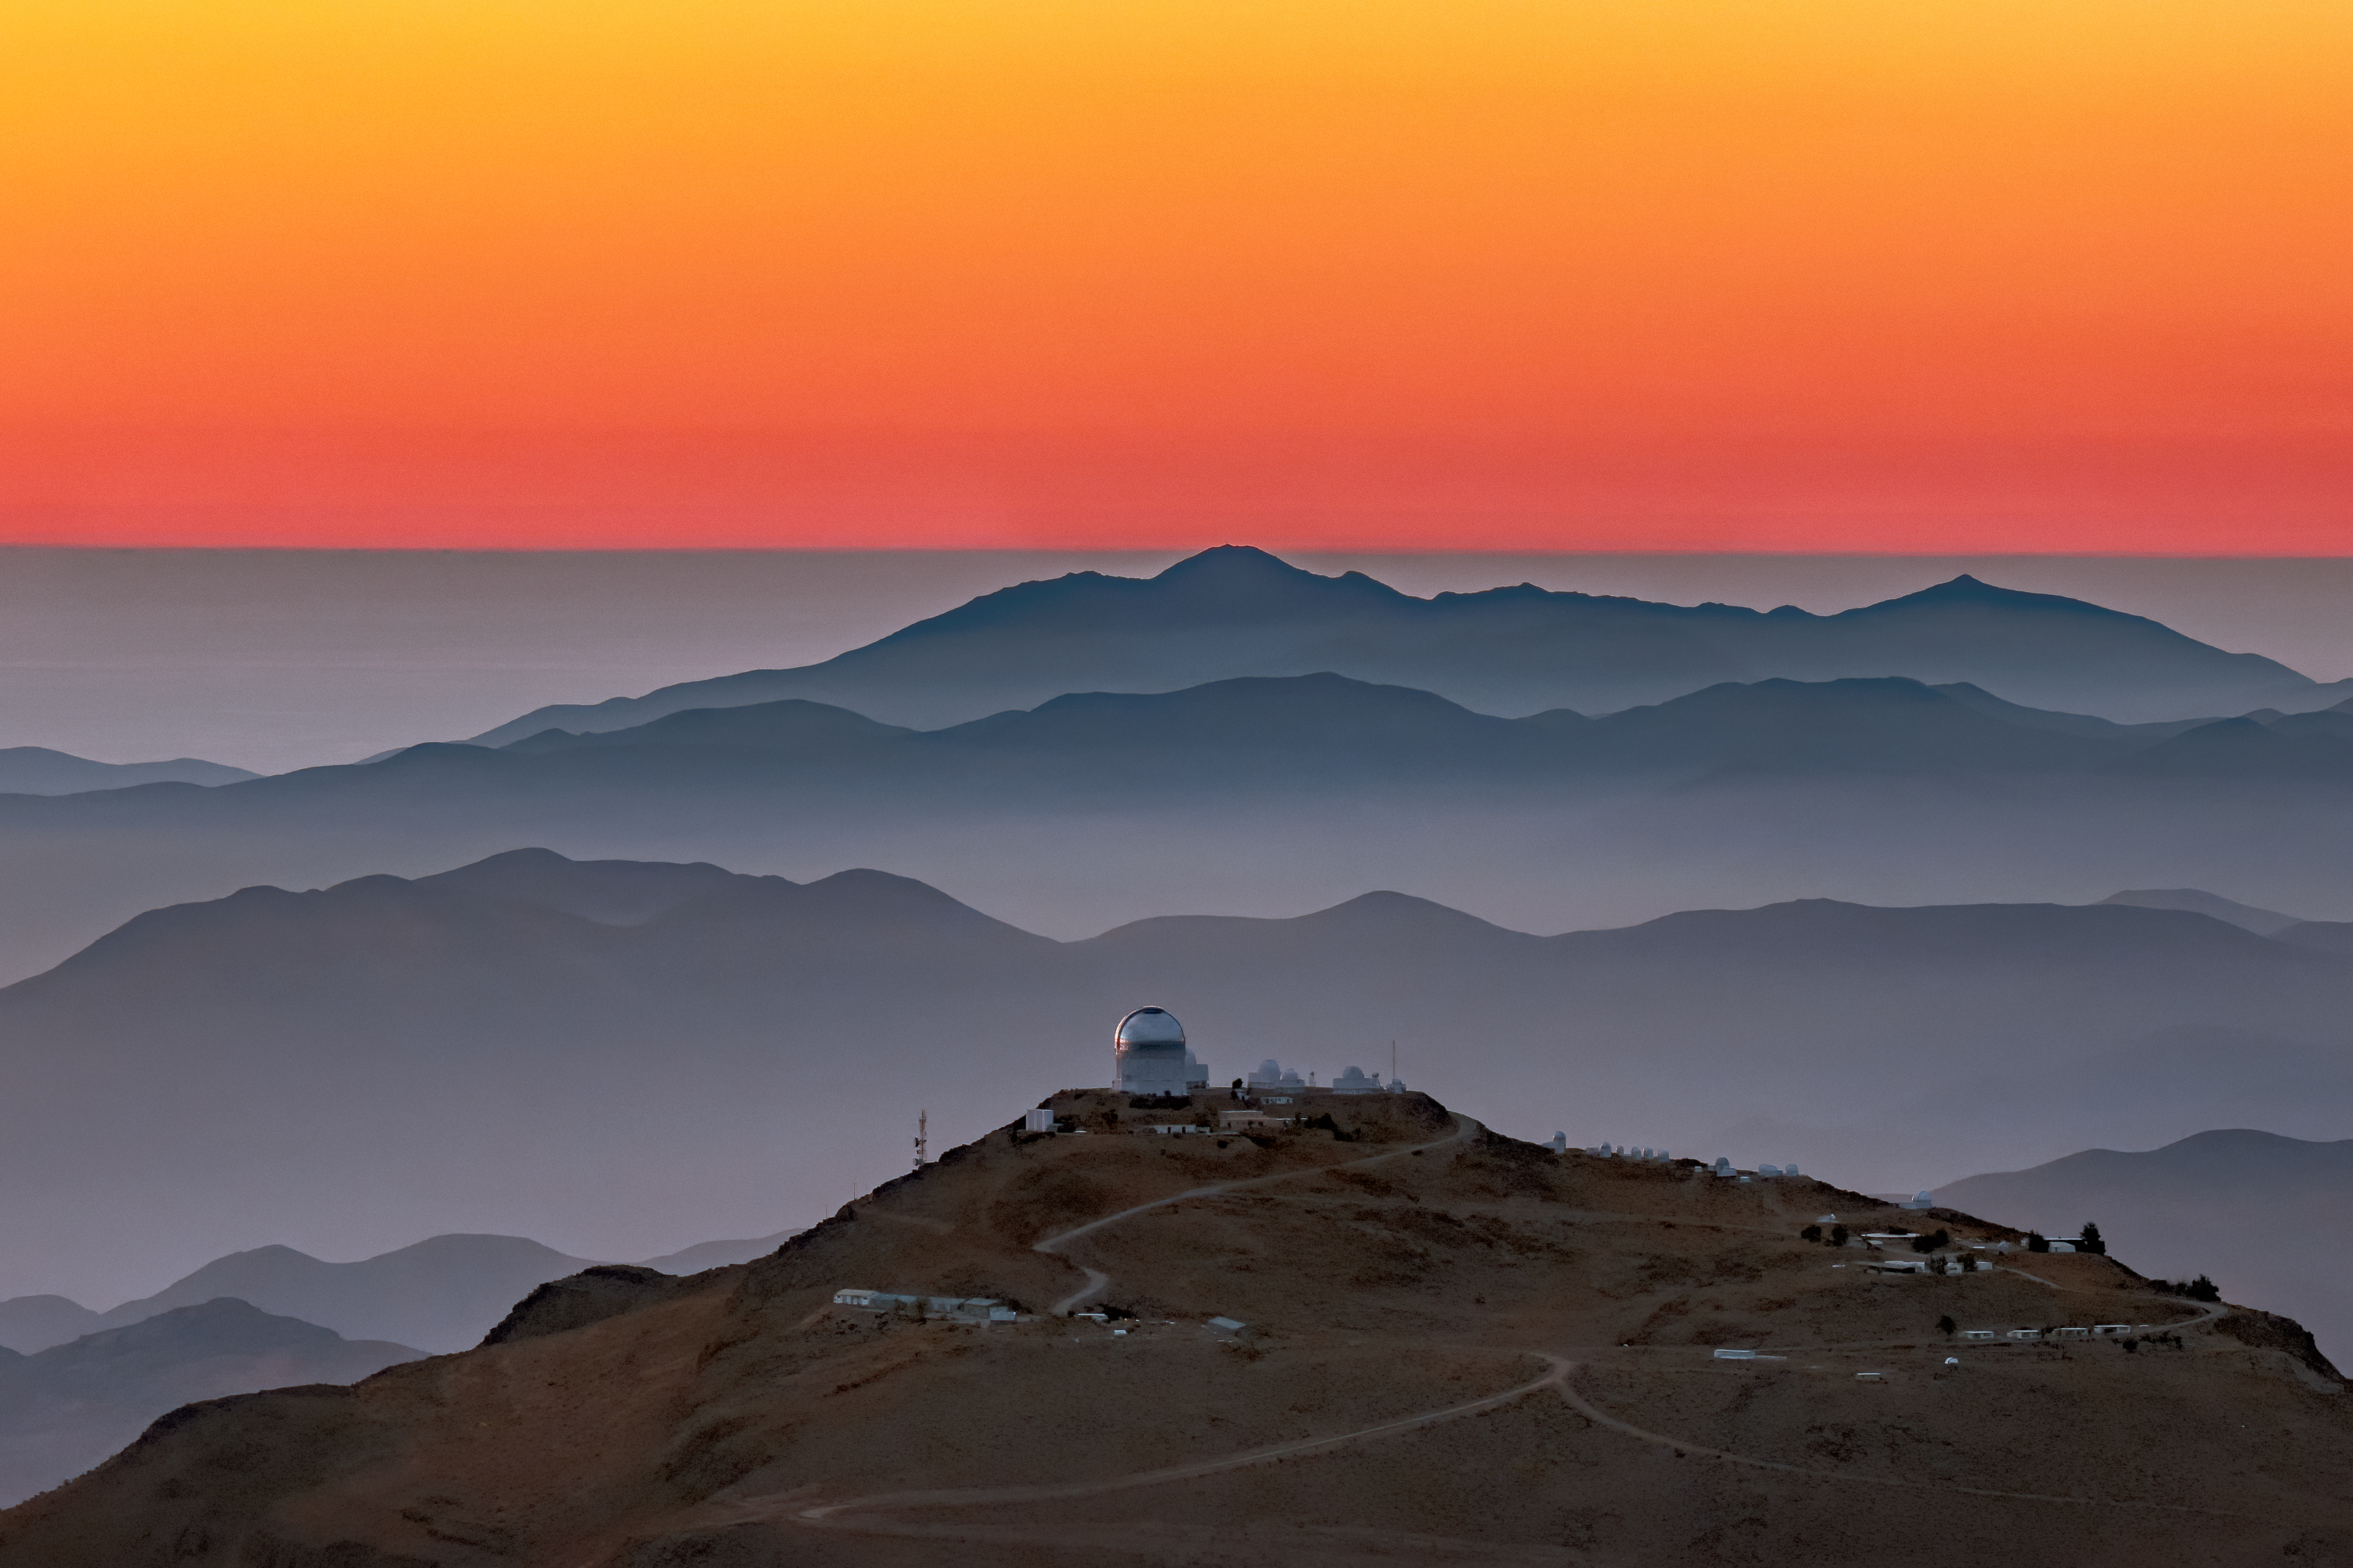

Sunset Skies at CTIO

The mountains of northern Chile fade into the distance under a vibrant orange sky in this sunset photograph of Cerro Tololo Inter-American Observatory (CTIO), a Program of NSF NOIRLab. More than 20 telescopes operate at CTIO — and many of them can be seen jutting from the mountain in the foreground of this image. The Víctor M. Blanco 4-m Telescope and the SMARTS Telescopes dominate the mountain peak, with smaller telescopes spread along the ridge. Despite the tranquility of the sunset, the engineers and astronomers at the observatory are working hard, spending the hours before dusk preparing a packed schedule of scientific observations.

Credit: CTIO/NOIRLab/NSF/AURA/B. Tafreshi